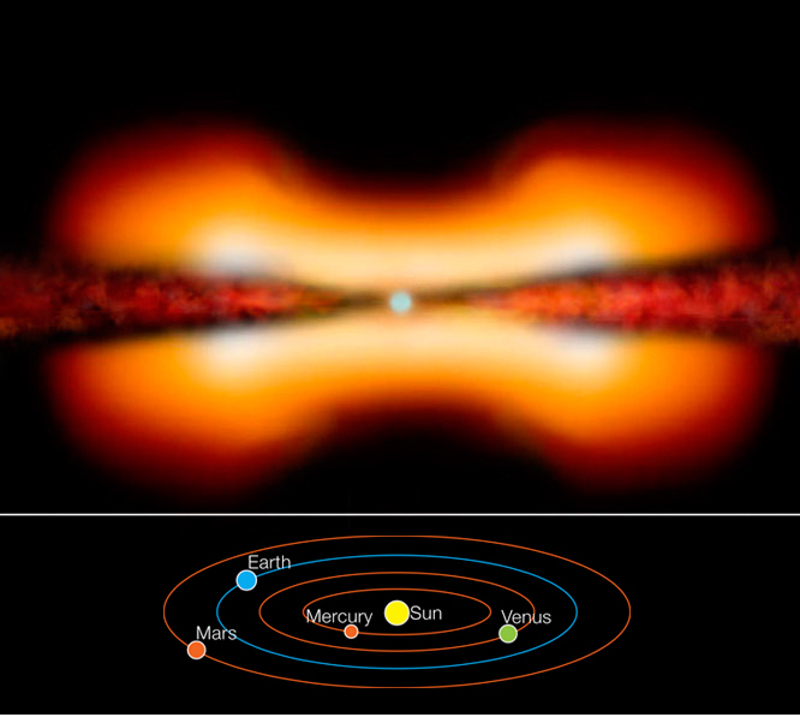

The young stellar object MWC 297 (artist's view)

AMBER instrument on VLTI probes the environment of the young stellar object MWC 297.

Credit: ESO